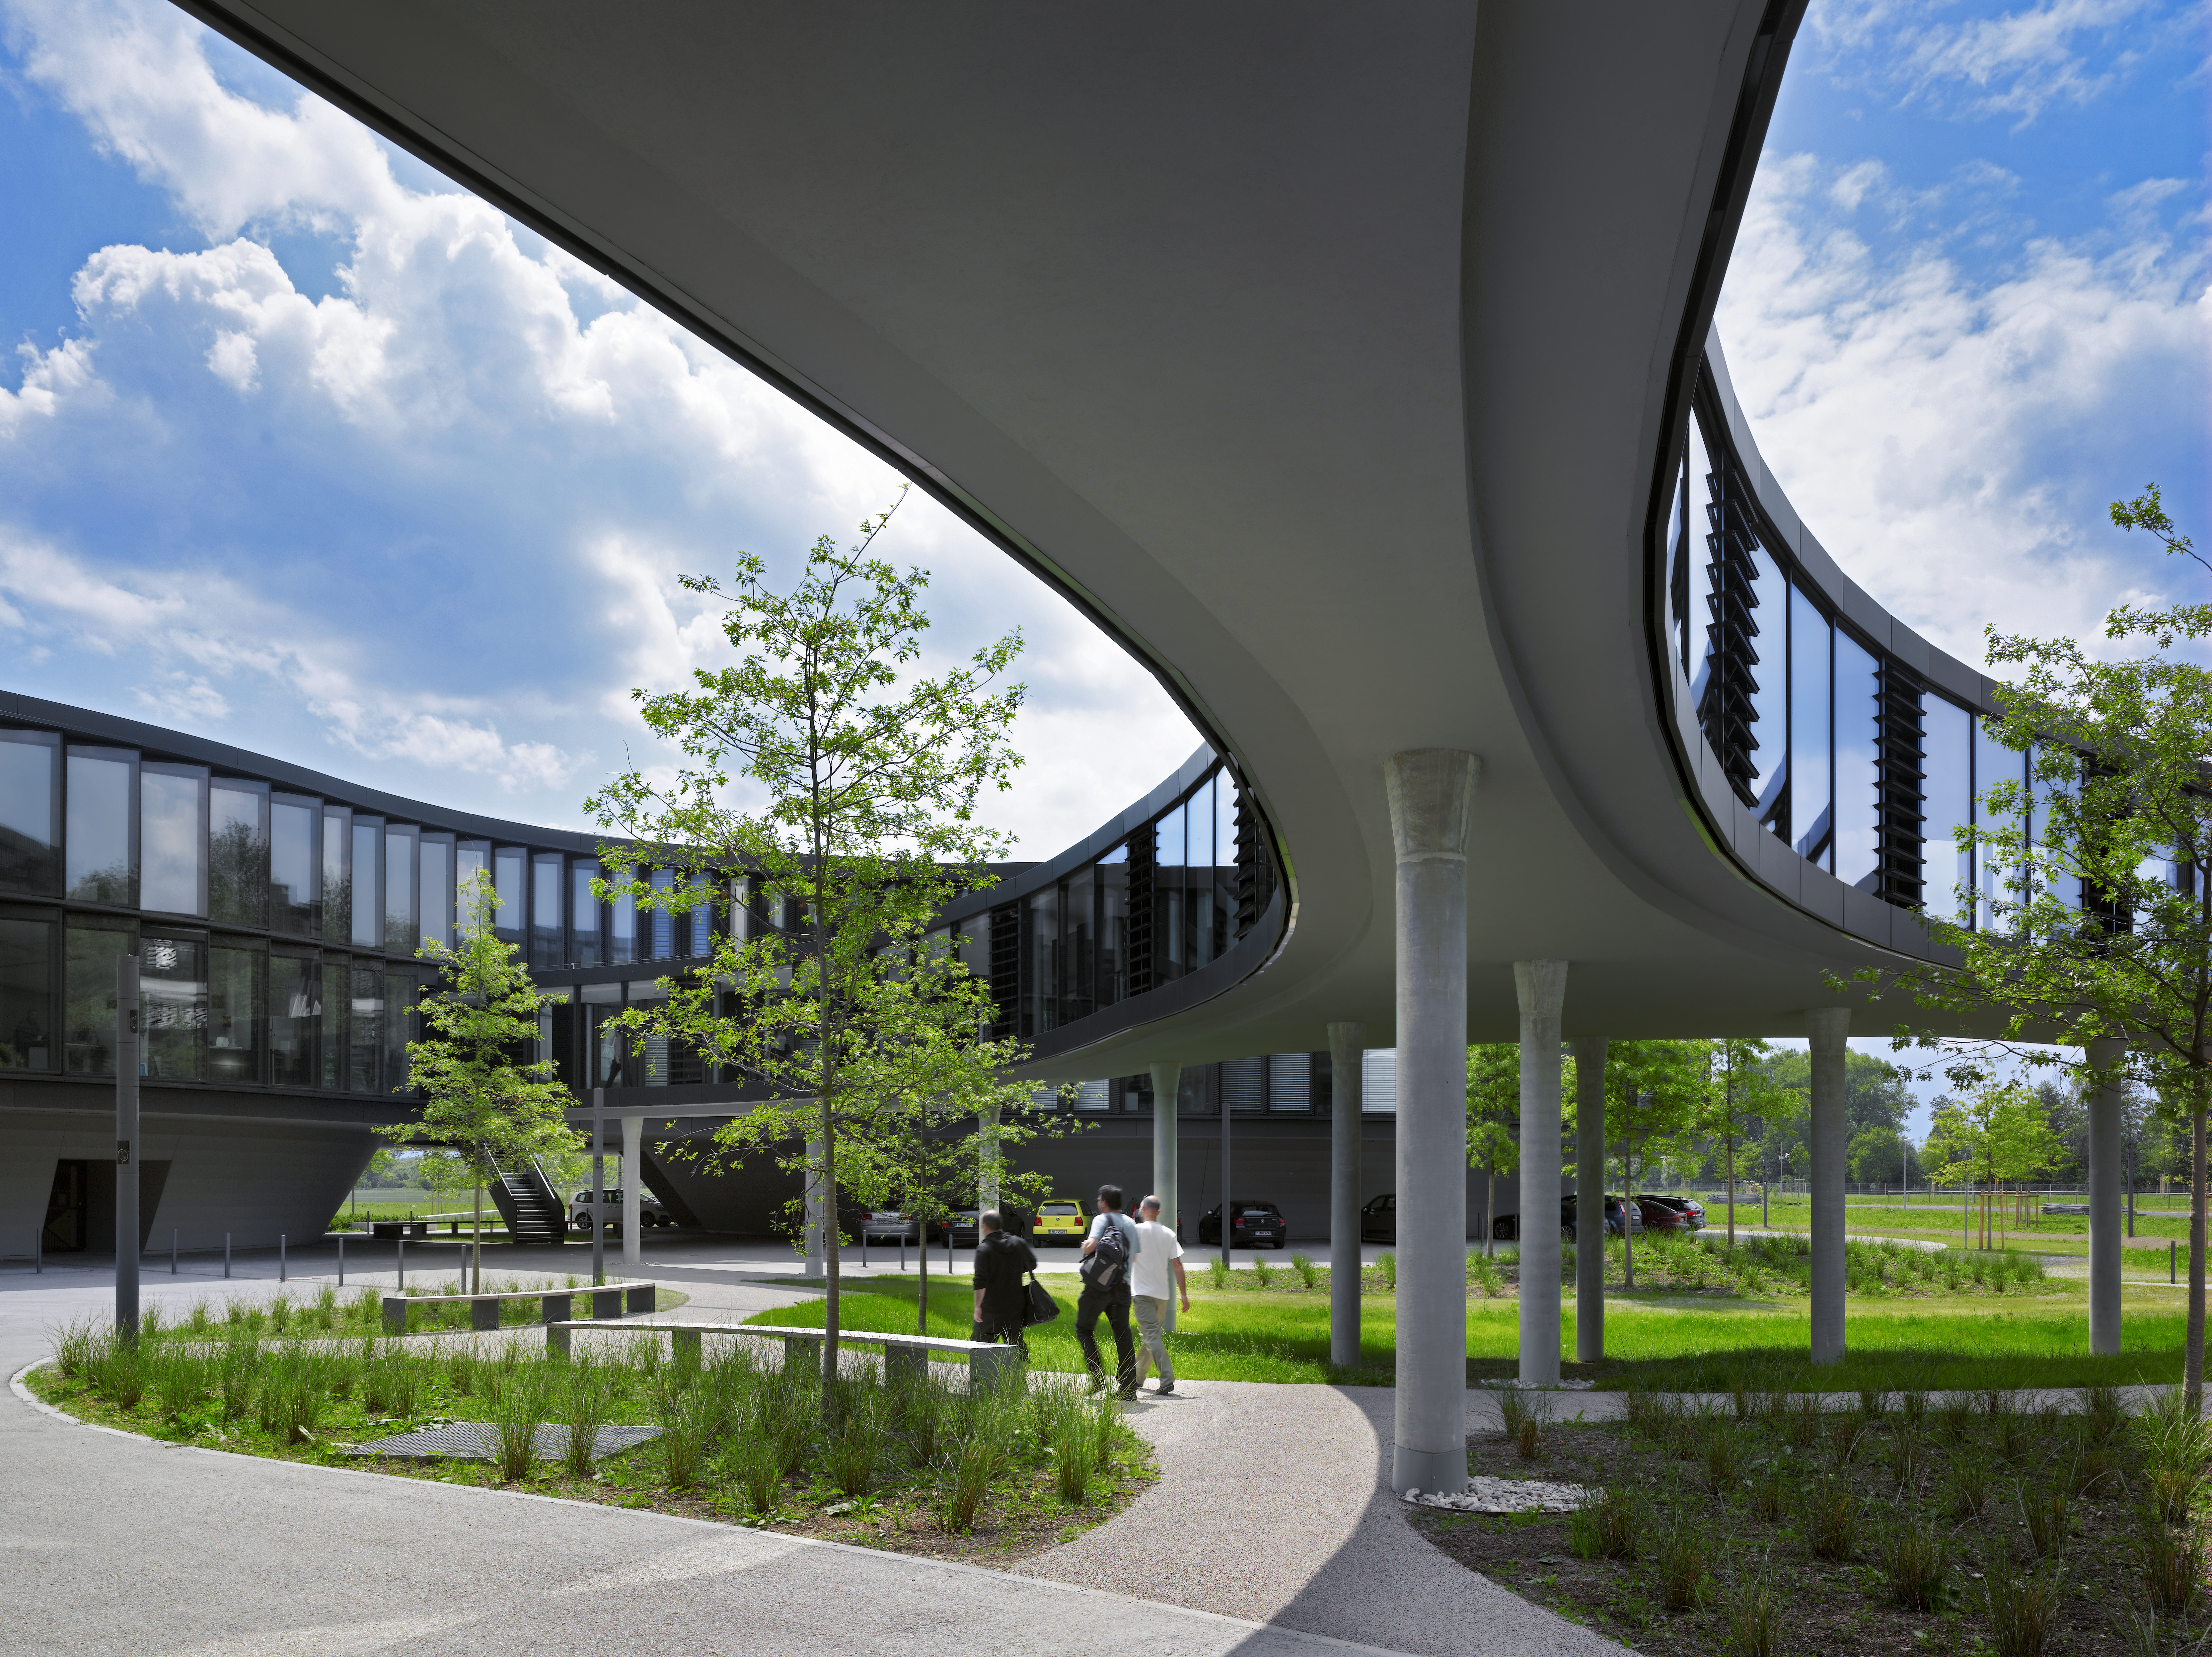

ESO Headquarters

A curved bridge is connecting the two new buildings of the ESO Headquarters in Garching, Germany, with the old building. To the left, the new office building is visible.

Credit: Roland Halbe/ESO